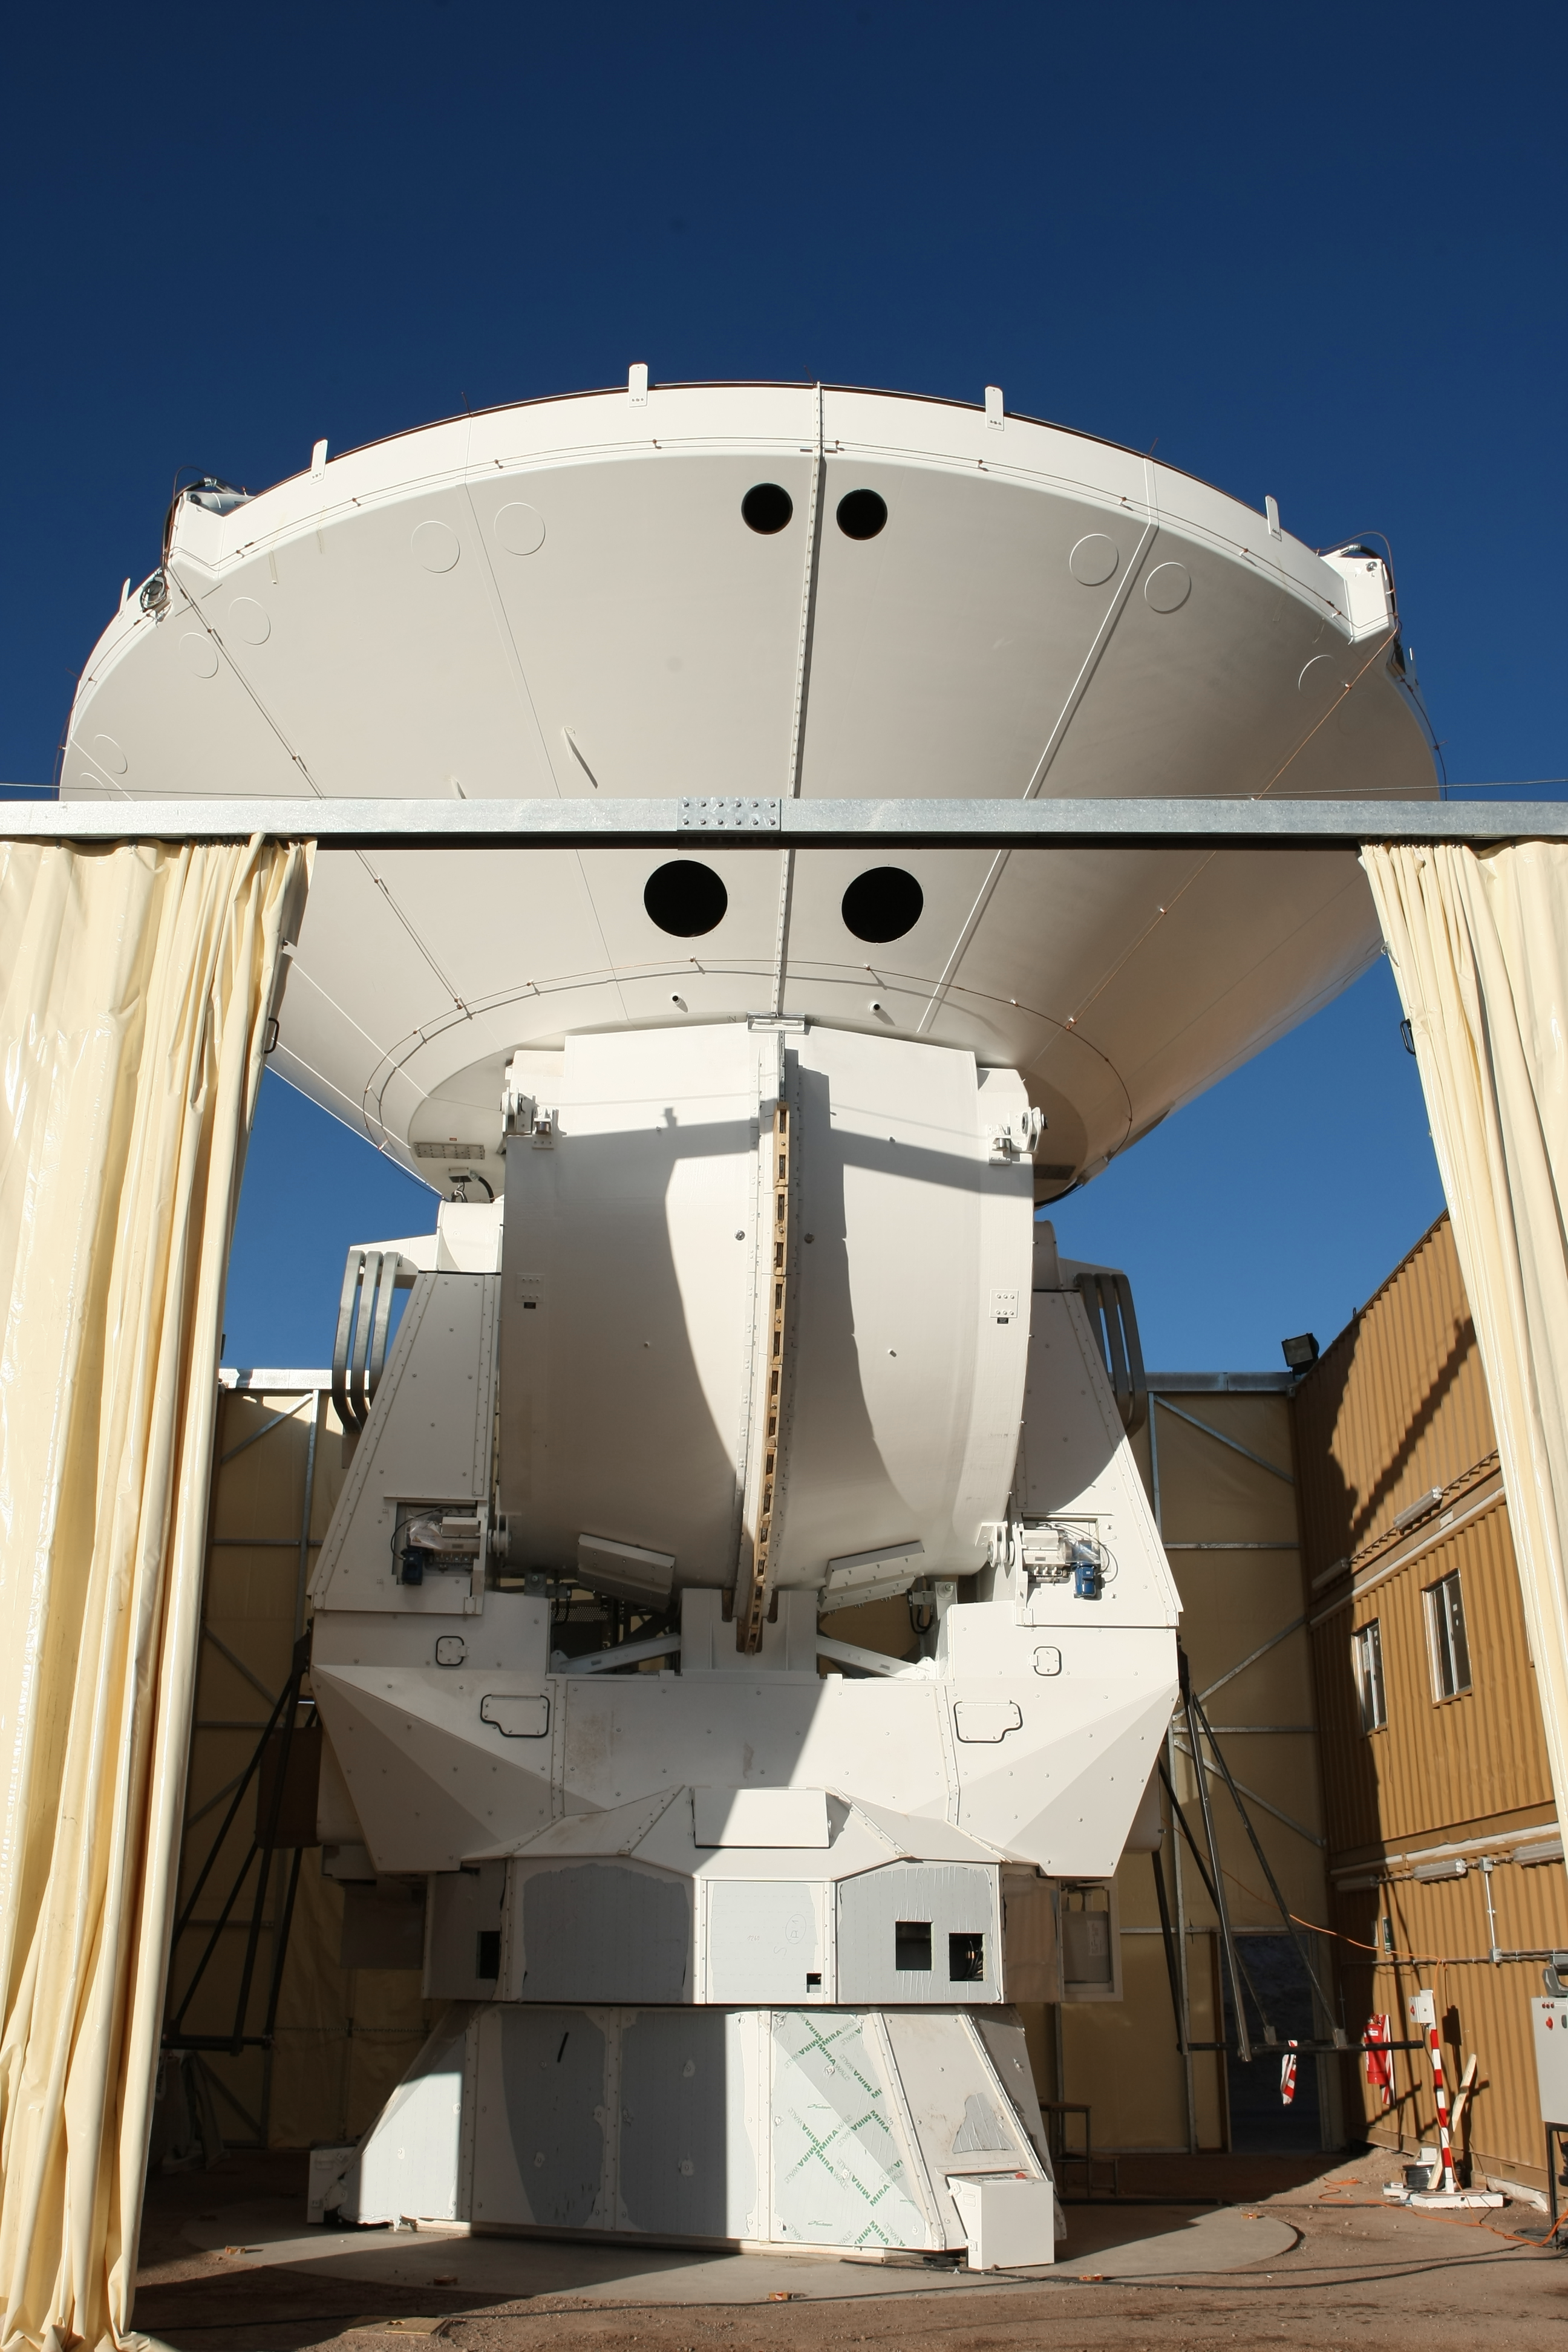

Assembly of second European ALMA antenna

Image of the assembly of the second European antenna for the Atacama Large Millimeter/submillimeter Array (ALMA). ALMA, the largest ground-based astronomy project in existence, will ultimately be comprised of a giant array of 12-m submillimetre quality antennas, with baselines of several kilometres. An additional, compact array of 7-m and 12-m antennas will complement the main array. ALMA will be based on the Chajnantor plain of the Chilean Andes, 5000 m above sea level. Construction on ALMA started in 2003 and will be completed in 2012. The ALMA project is an international collaboration between Europe, East Asia and North America in cooperation with the Republic of Chile.

Credit: ALMA (ESO/NAOJ/NRAO)